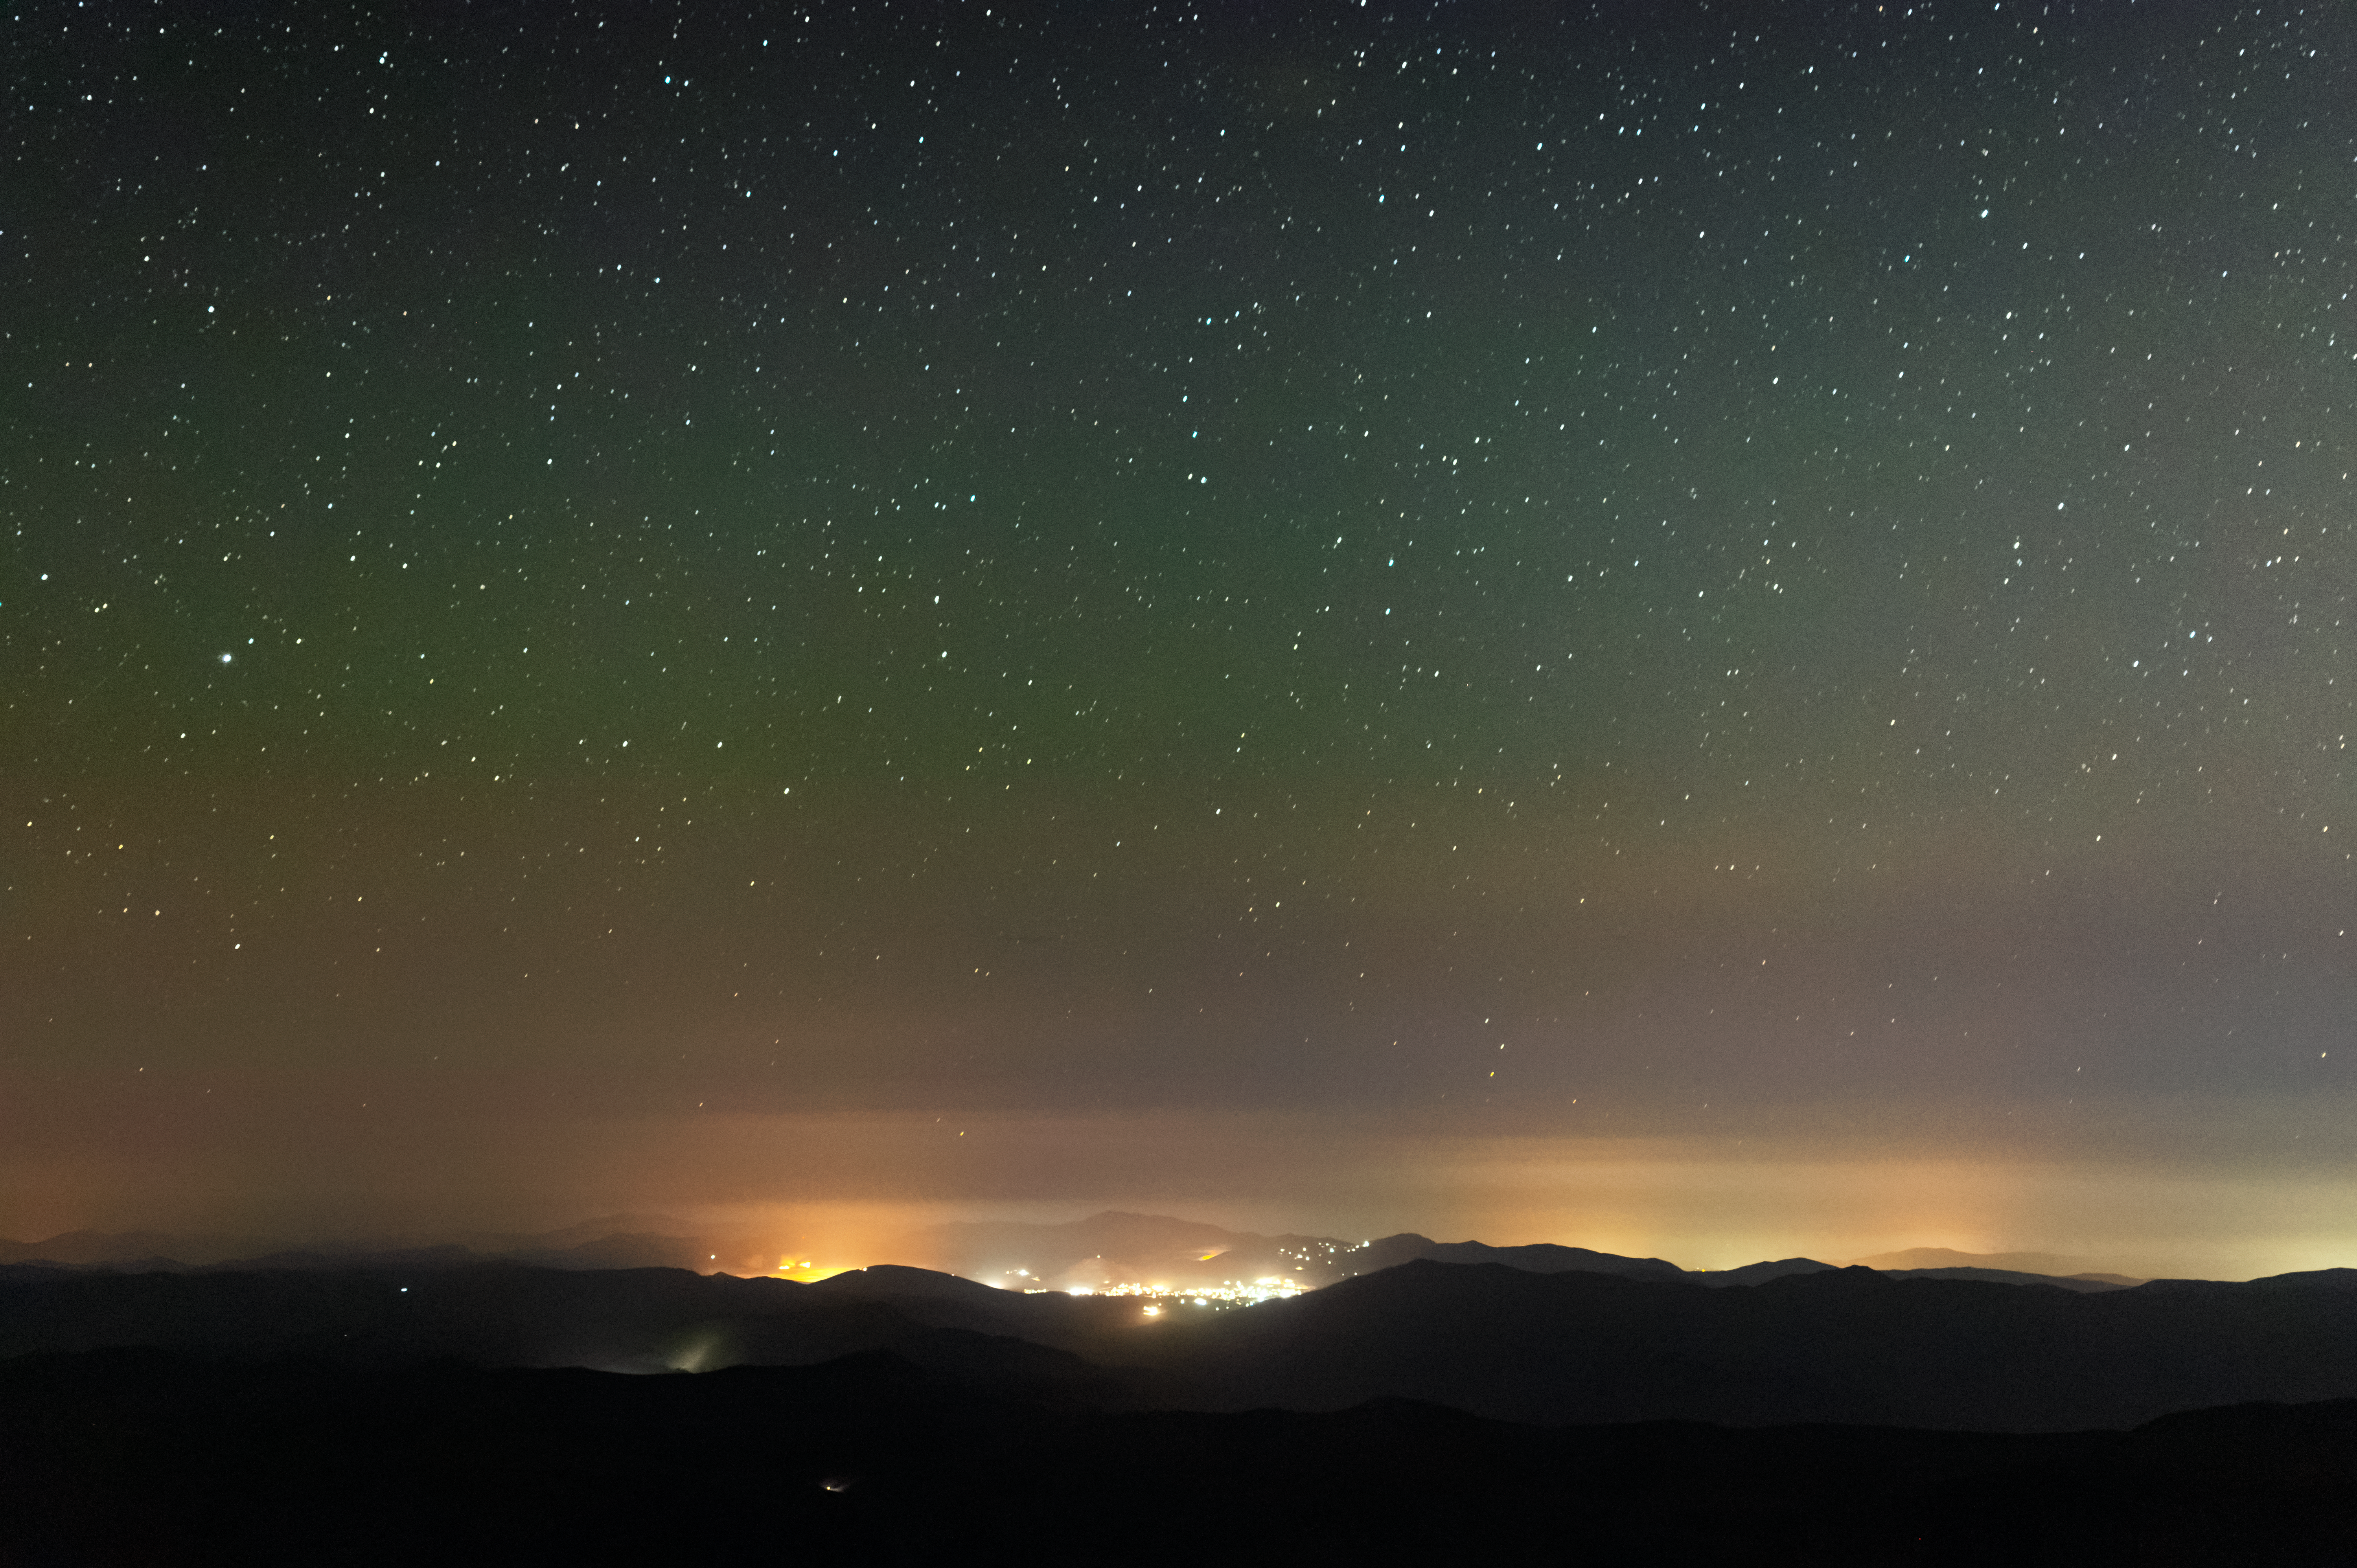

Lights-out event in Andacollo, Chile

The lights of the town of Andacollo, Chile are reduced during the Blackout for Our Skies event, as seen from Cerro Tololo Inter-American Observatory.

Credit: CTIO/NOIRLab/NSF/AURA/D. Munizaga